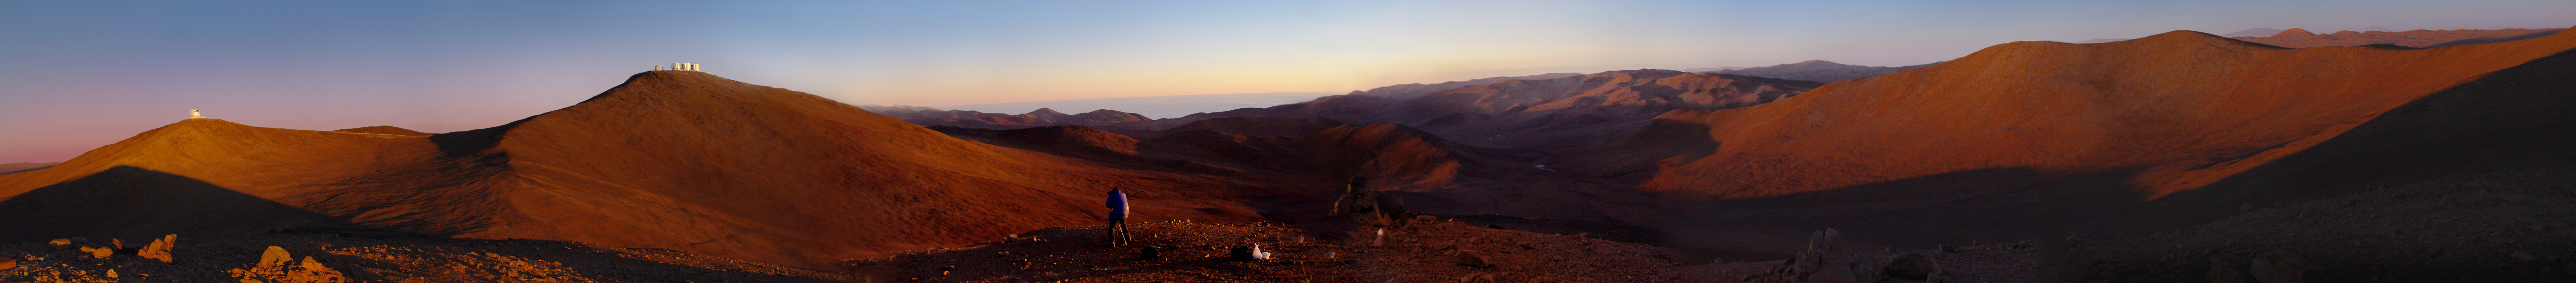

Panoramic view of the desert around the Paranal Observatory at sunset.

From left to right, the VISTA telescope and the VLT. In the centre of the image, French photographer Serge Brunier sets up his camera for the night. In the same direction, low on the horizon, the “sea of clouds” which usually covers the Pacific Ocean, only 12 km away from the observatory.

Credit: ESO